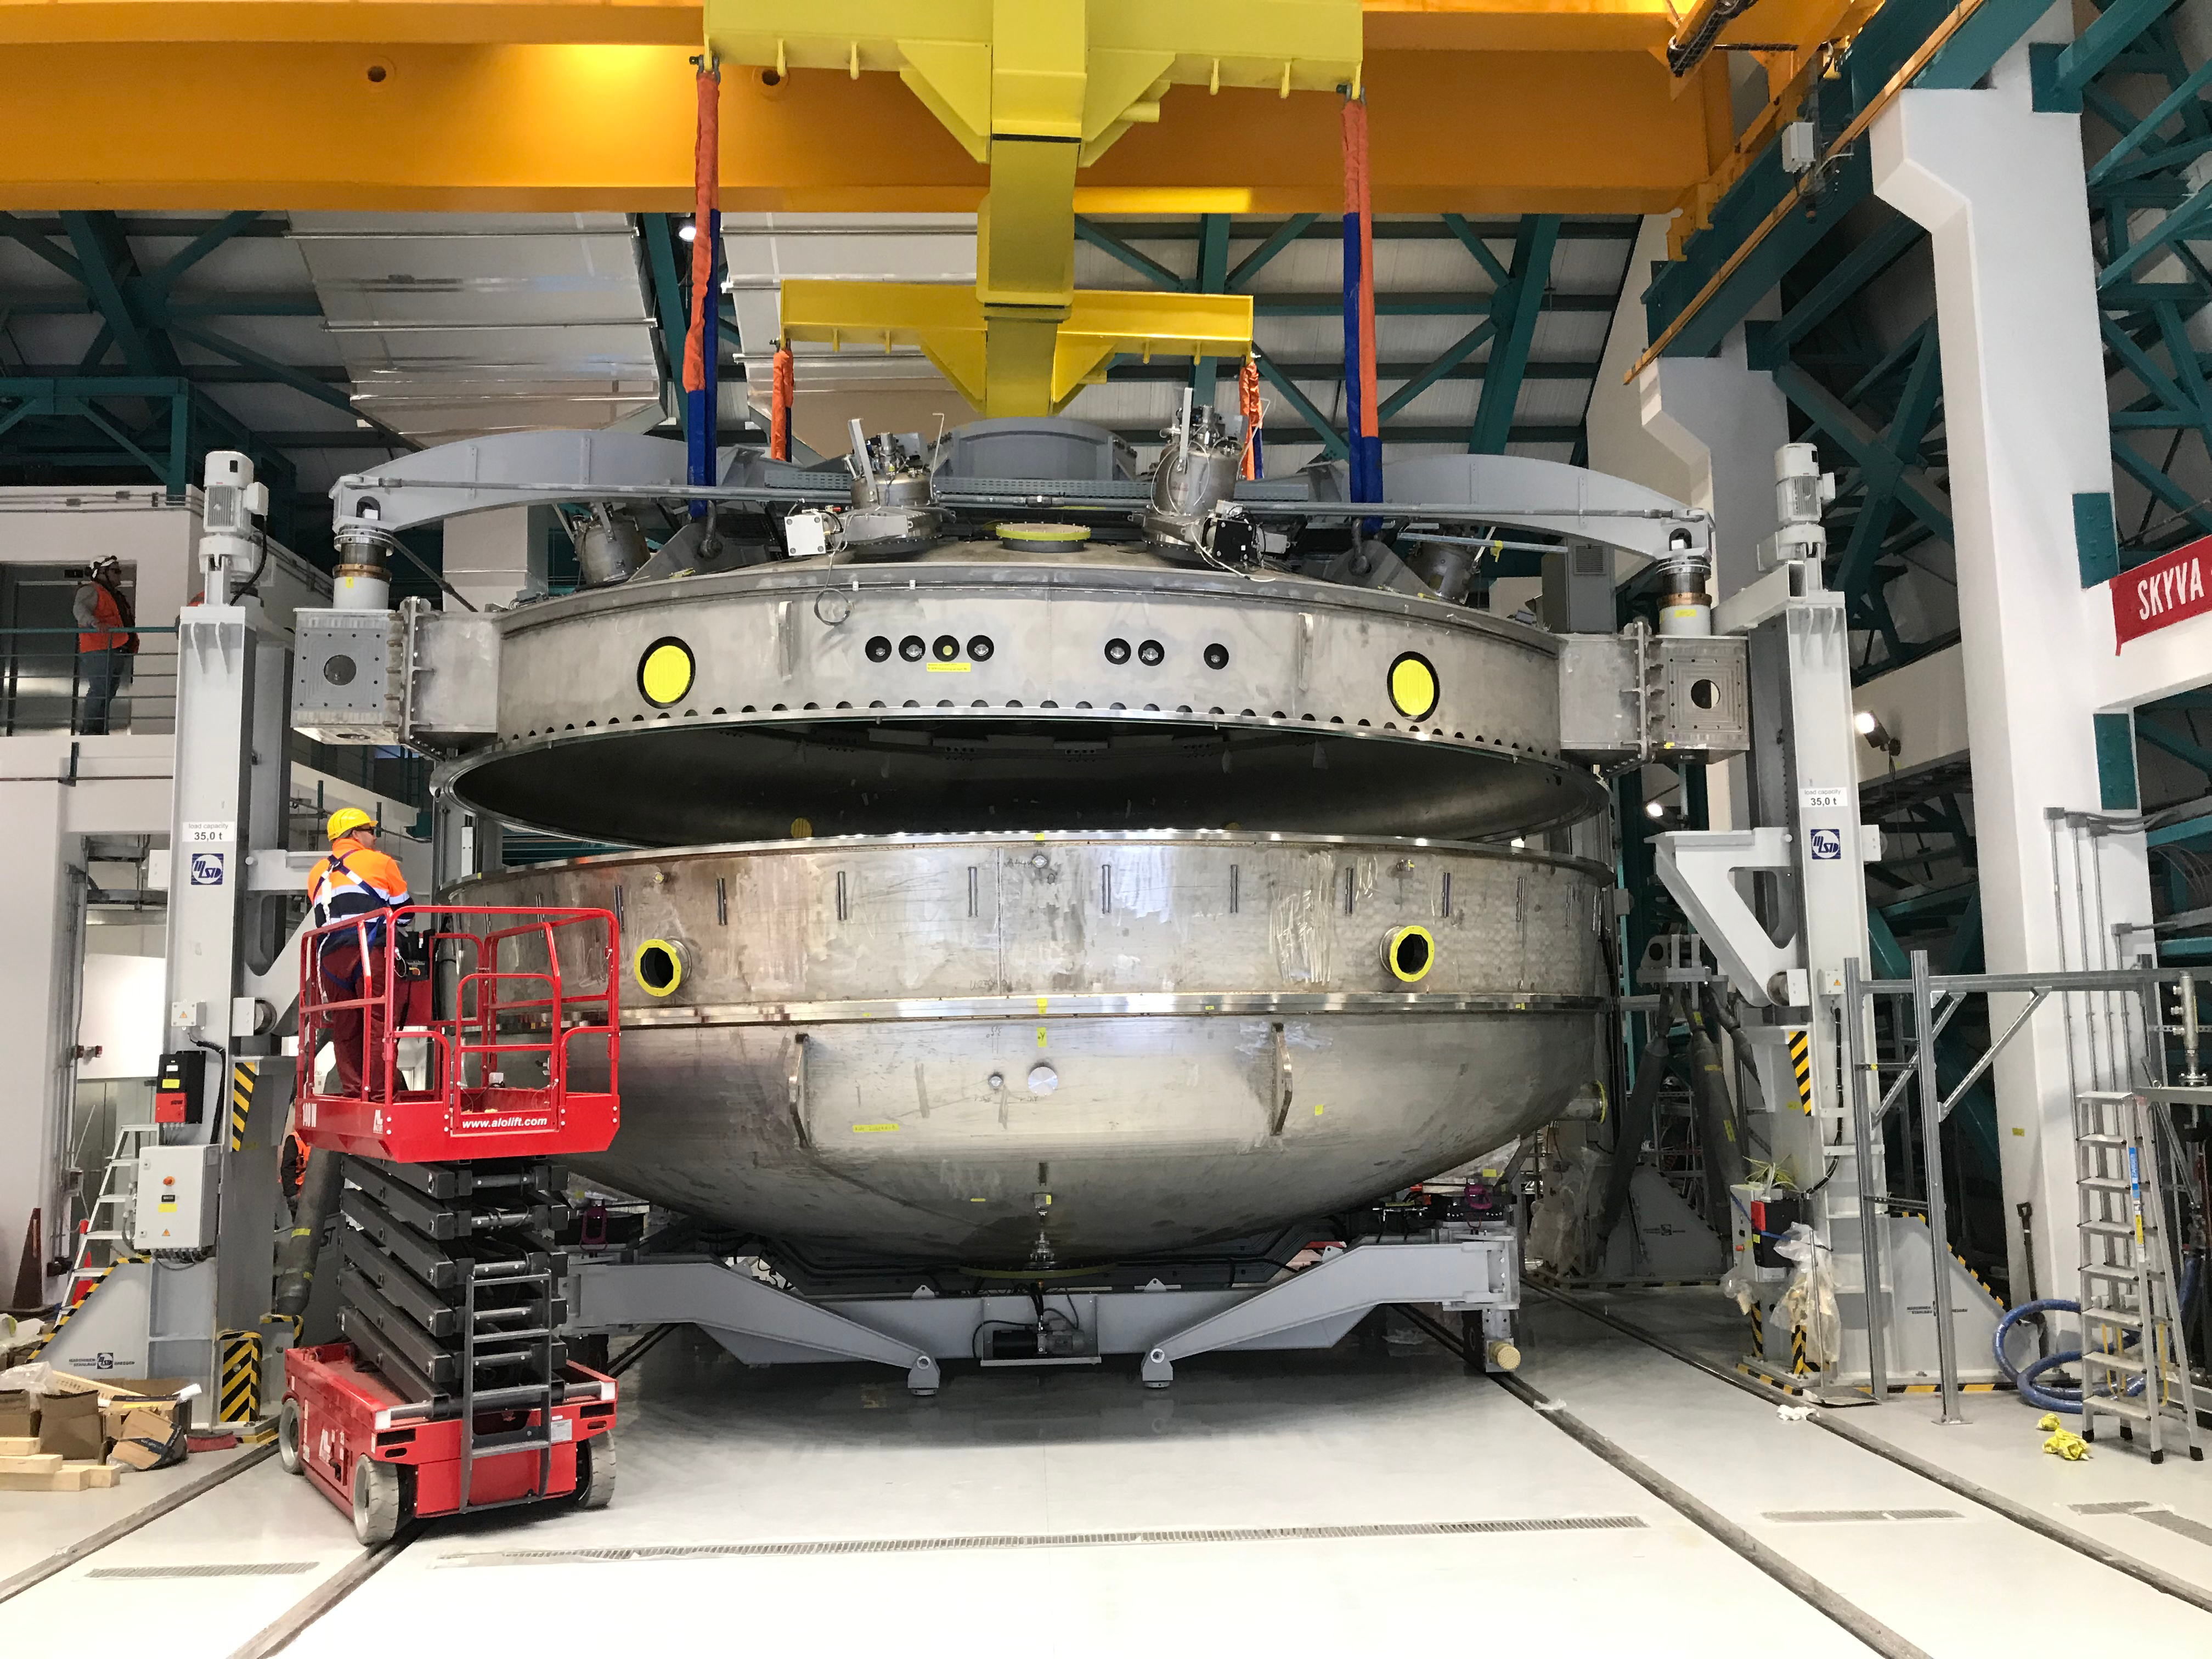

Coating Plant Assembly on Summit

A crew from Von Ardenne, the LSST Coating Chamber vendor, is currently onsite at the LSST summit facility building, performing work on the Coating Chamber, which arrived at the summit in November 2018. According to Tomislav Vucina, LSST Coatings Engineer, "The LSST Coating Chamber will be the largest, most modern, and most powerful mirror coating mechanism used by any telescope in the world." The Coating Chamber, which was constructed in Germany, is now beginning a six-month program of “assembly, integration, and commissioning,” which refers to installation of all components of the Coating Plant, and the testing necessary to ensure that everything works the way it’s supposed to. After final acceptance, and after both LSST mirrors arrive, the Coating Plant will be used to coat the Primary/Tertiary Mirror (M1M3) with aluminum, and the Secondary Mirror (M2) with silver.

Credit: Rubin Observatory/NSF/AURA